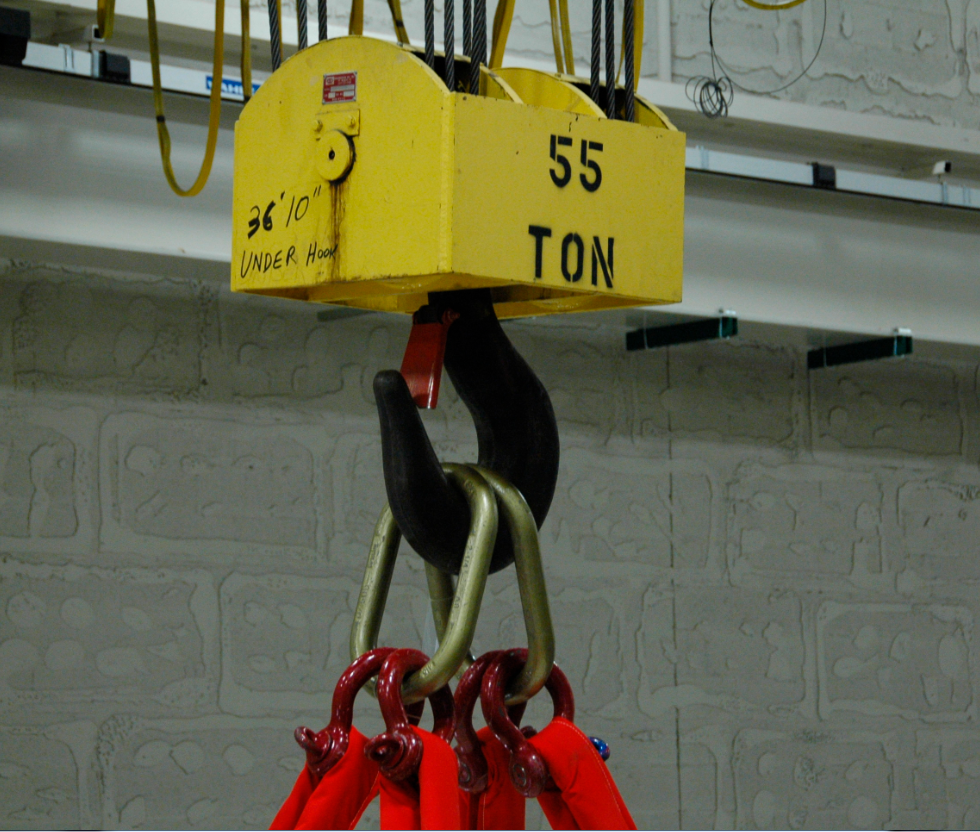

Primary/Tertiary Mirror (M1M3) moved from Mirror Lab to Storage

On May 19, 2015, the completed LSST Primary/Tertiary Mirror (M1M3) was safely moved from the UA’s Richard F. Caris Mirror Lab (formerly SOML) to long-term secure storage at Tucson International Airport. Contractor Precision Heavy Haul executed the eight-mile, three-hour move under the supervision of LSST technical and safety personnel. The mirror move is the culmination of years of hard work and dedication from the LSST technical team, the mirror lab, and generous support from the LSST Corporation and private donors.

Credit: Rubin Observatory/NSF/AURA